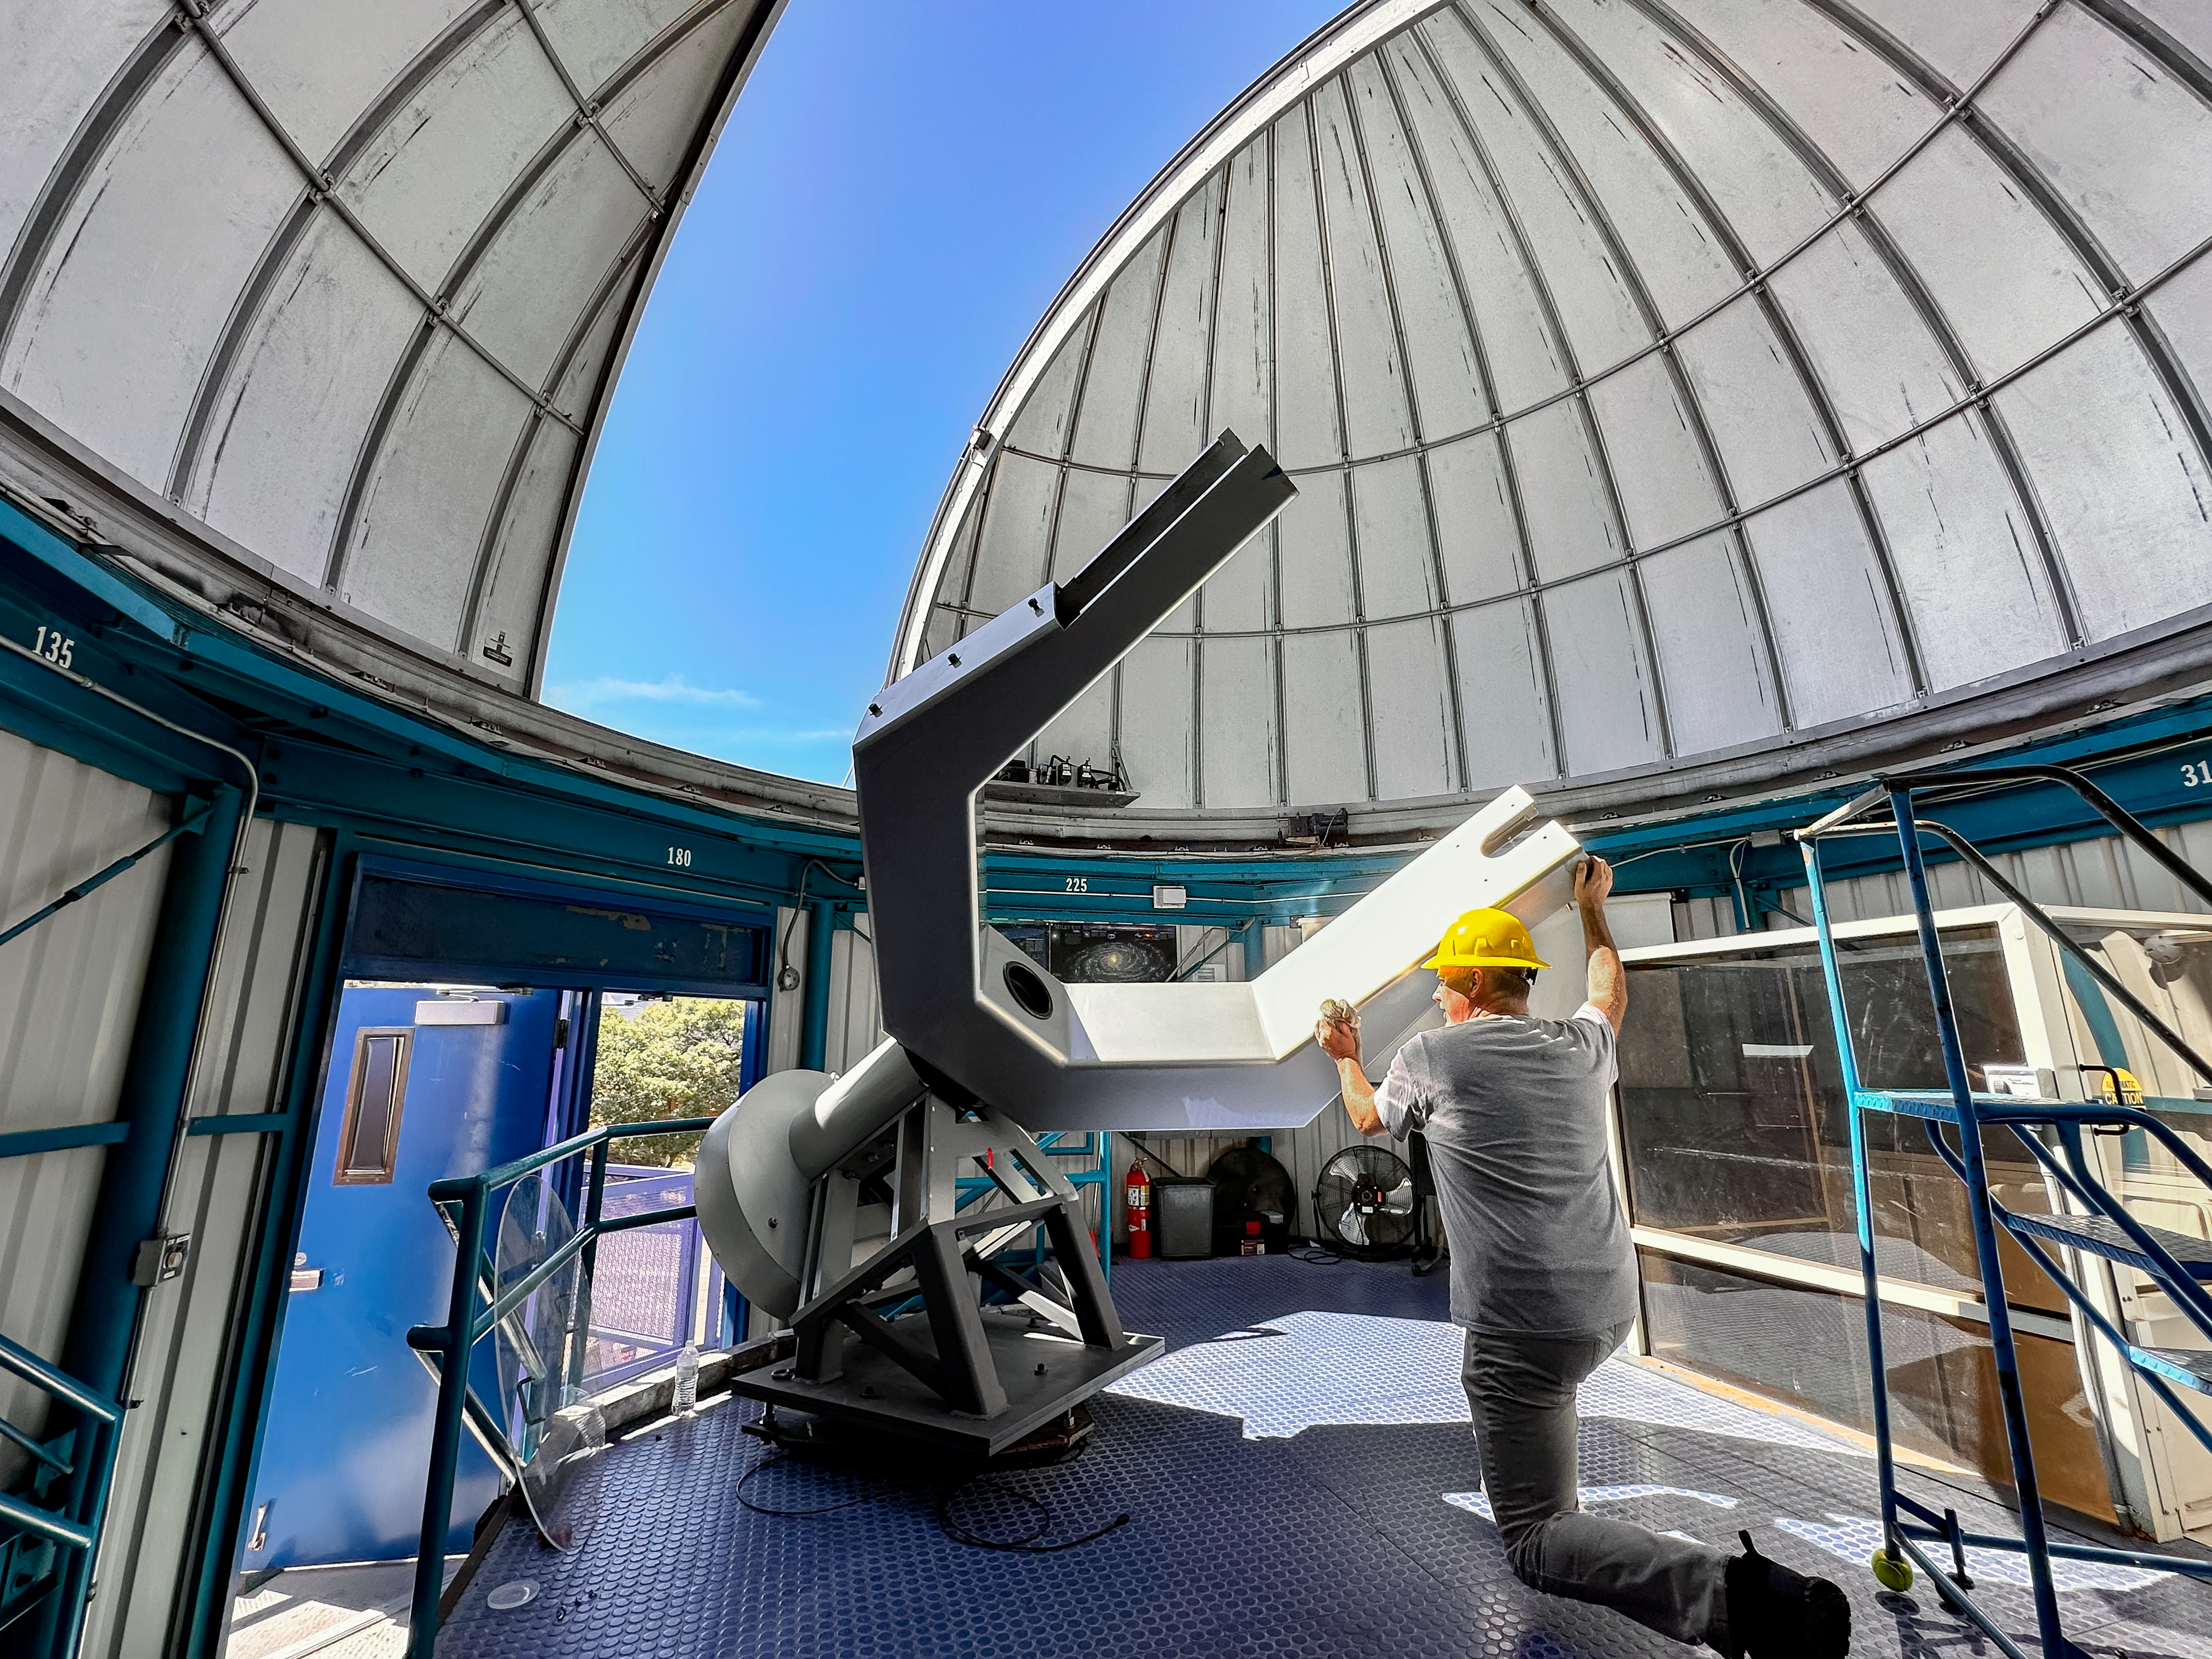

Installing the 0.6-meter Shreve telescope at KPVC

Mountain Facilities Supervisor Larry Reddell directs the crane operator by radio as the Visitor Center 0.6-meter Shreve telescope DEC axis assembly is lowered with guidance by Evening Guide James Schweder.

Credit: KPNO/NOIRLab/NSF/AURA/J. Lockridge